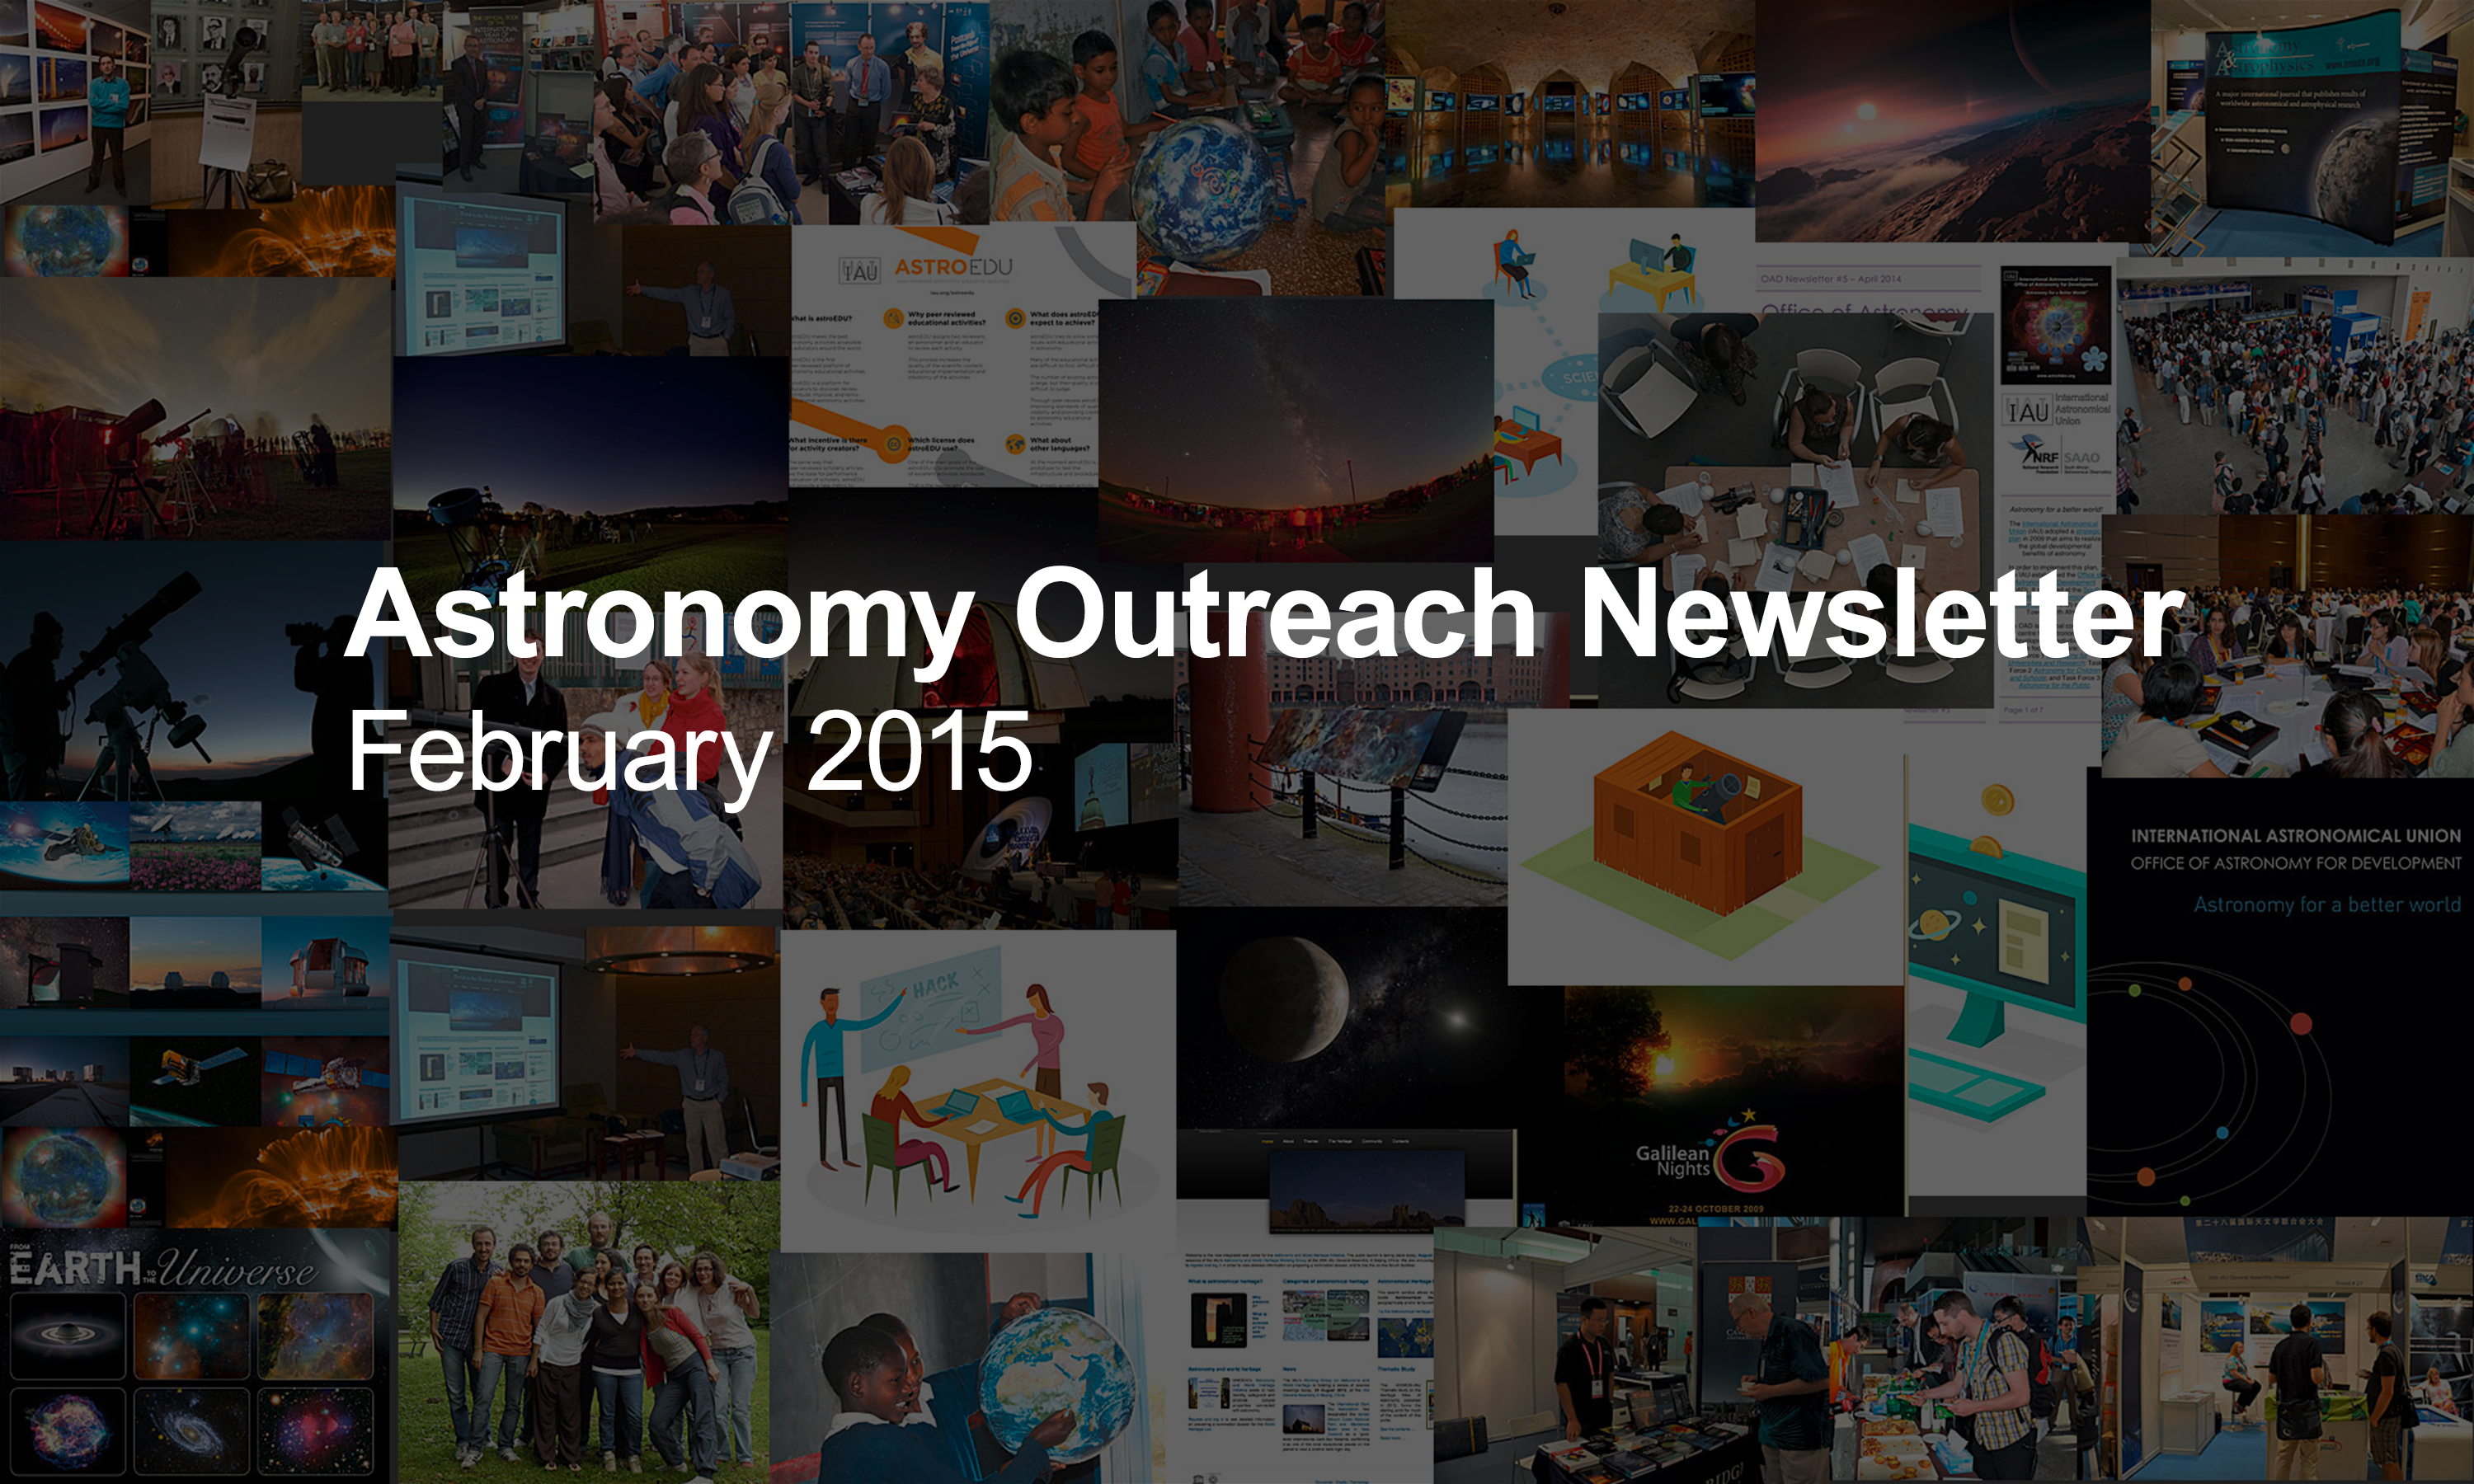

IAU Astronomy Outreach Newsletter #2 2015

IAU Astronomy Outreach Newsletter #2 2015 (February 2015)

Credit: IAU